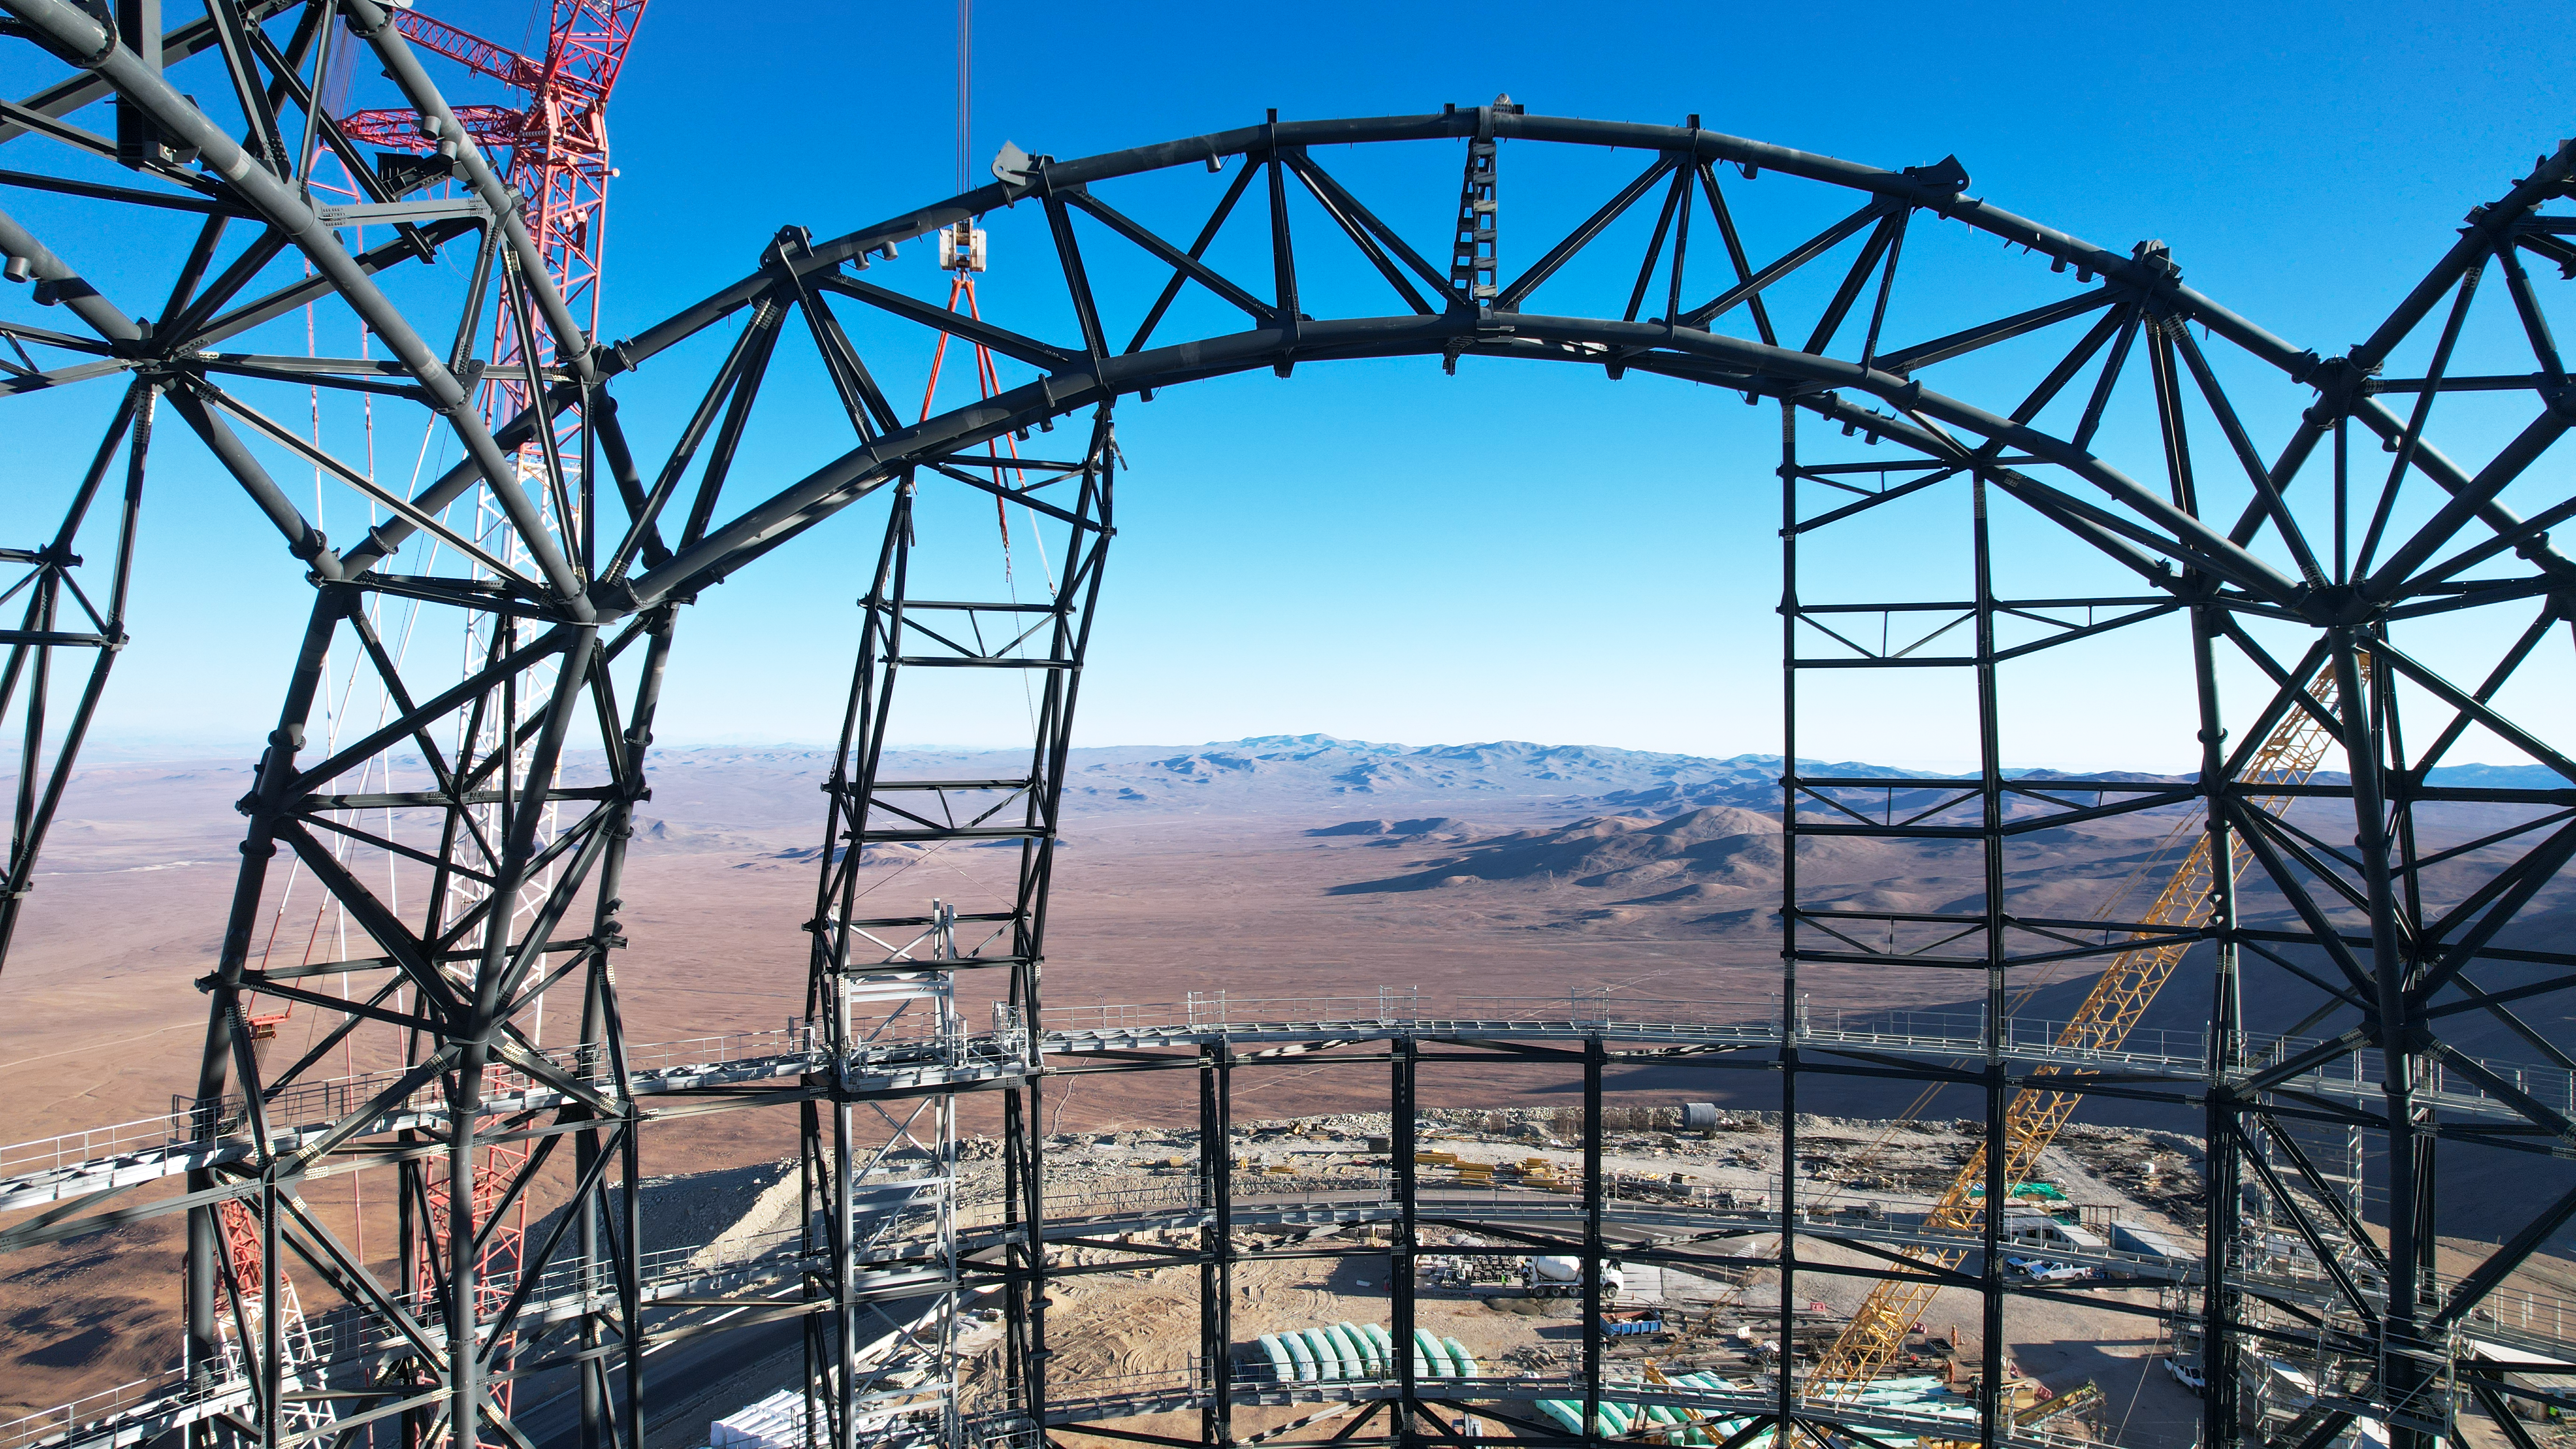

A window to the sky

This aerial image, taken in late September 2023, is taken from within the steel structure of ESO’s Extremely Large Telescope (ELT) dome. The arch of the dome provides the perfect framing for the view of the Chilean Atacama Desert below. The ELT is being constructed on top of Cerro Armazones; the altitude, dry weather and dark skies make this one of the best places in the world for observing the cosmos.

Credit: ESO/G. Vecchia